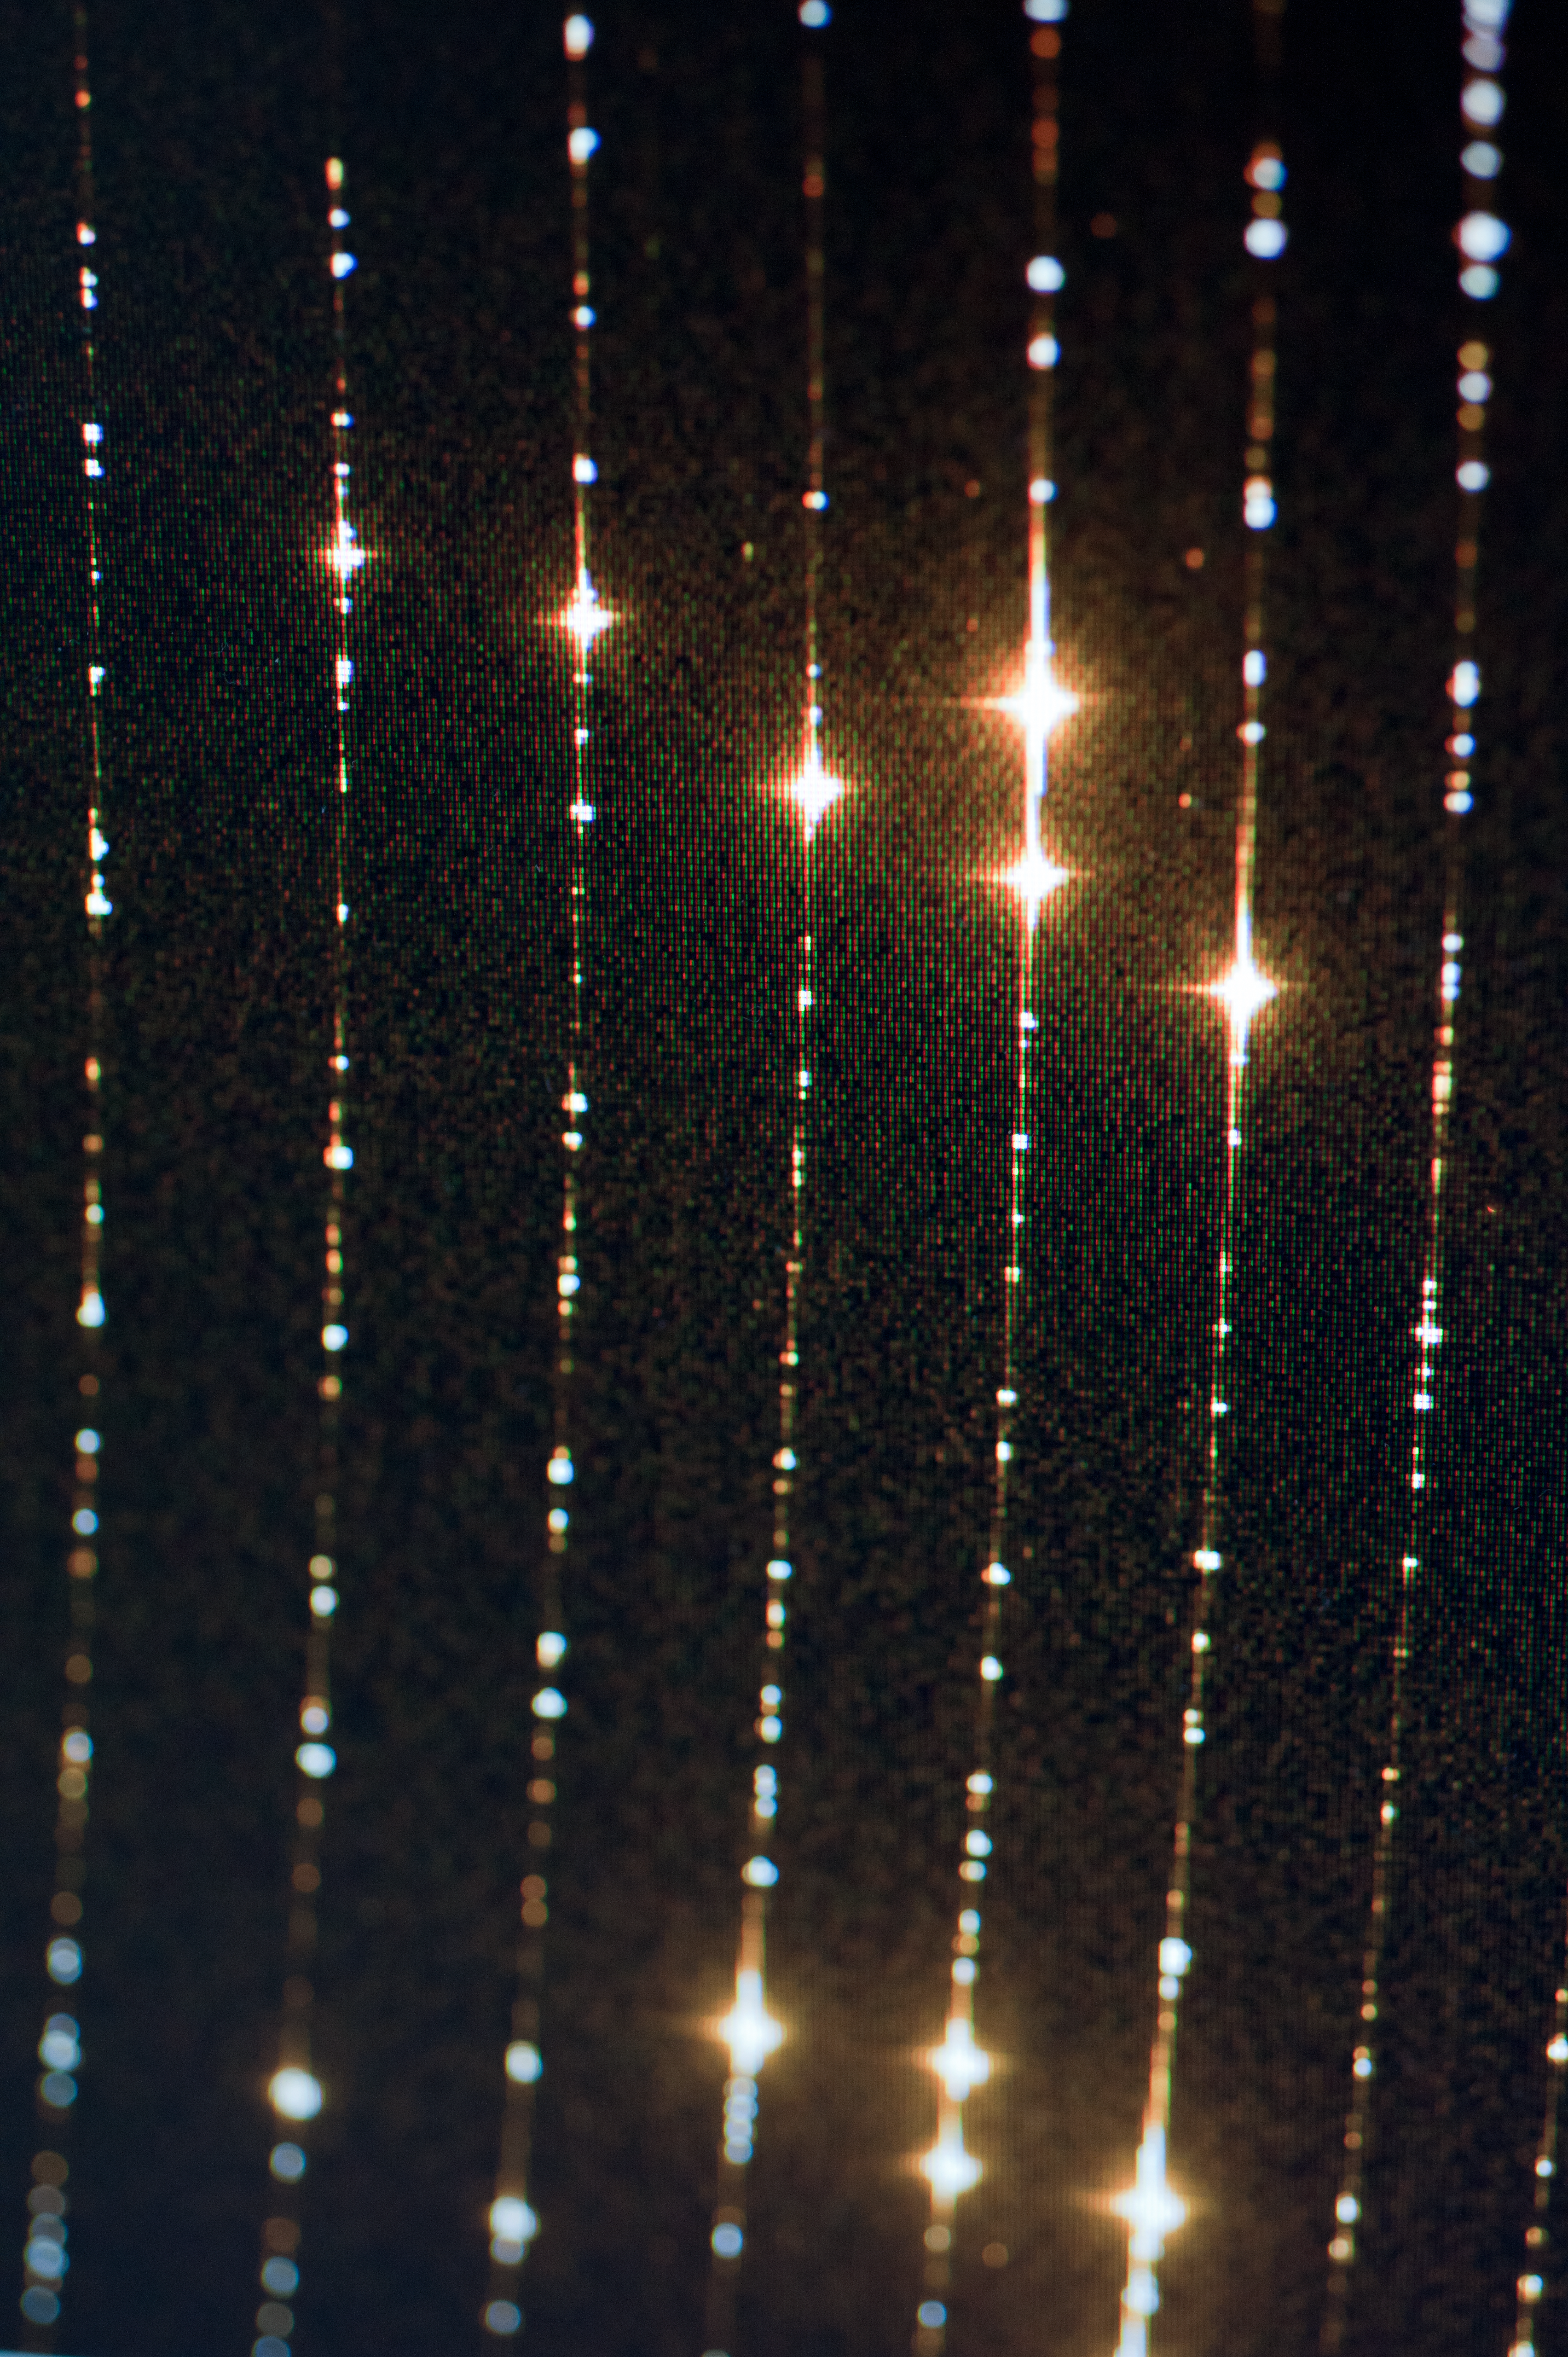

X-Shooter screen

X-Shooter screen during day time calibrations. Calibrations of CCD; pixel to pixel variation insensitivity.

Credit: ESO/Max Alexander